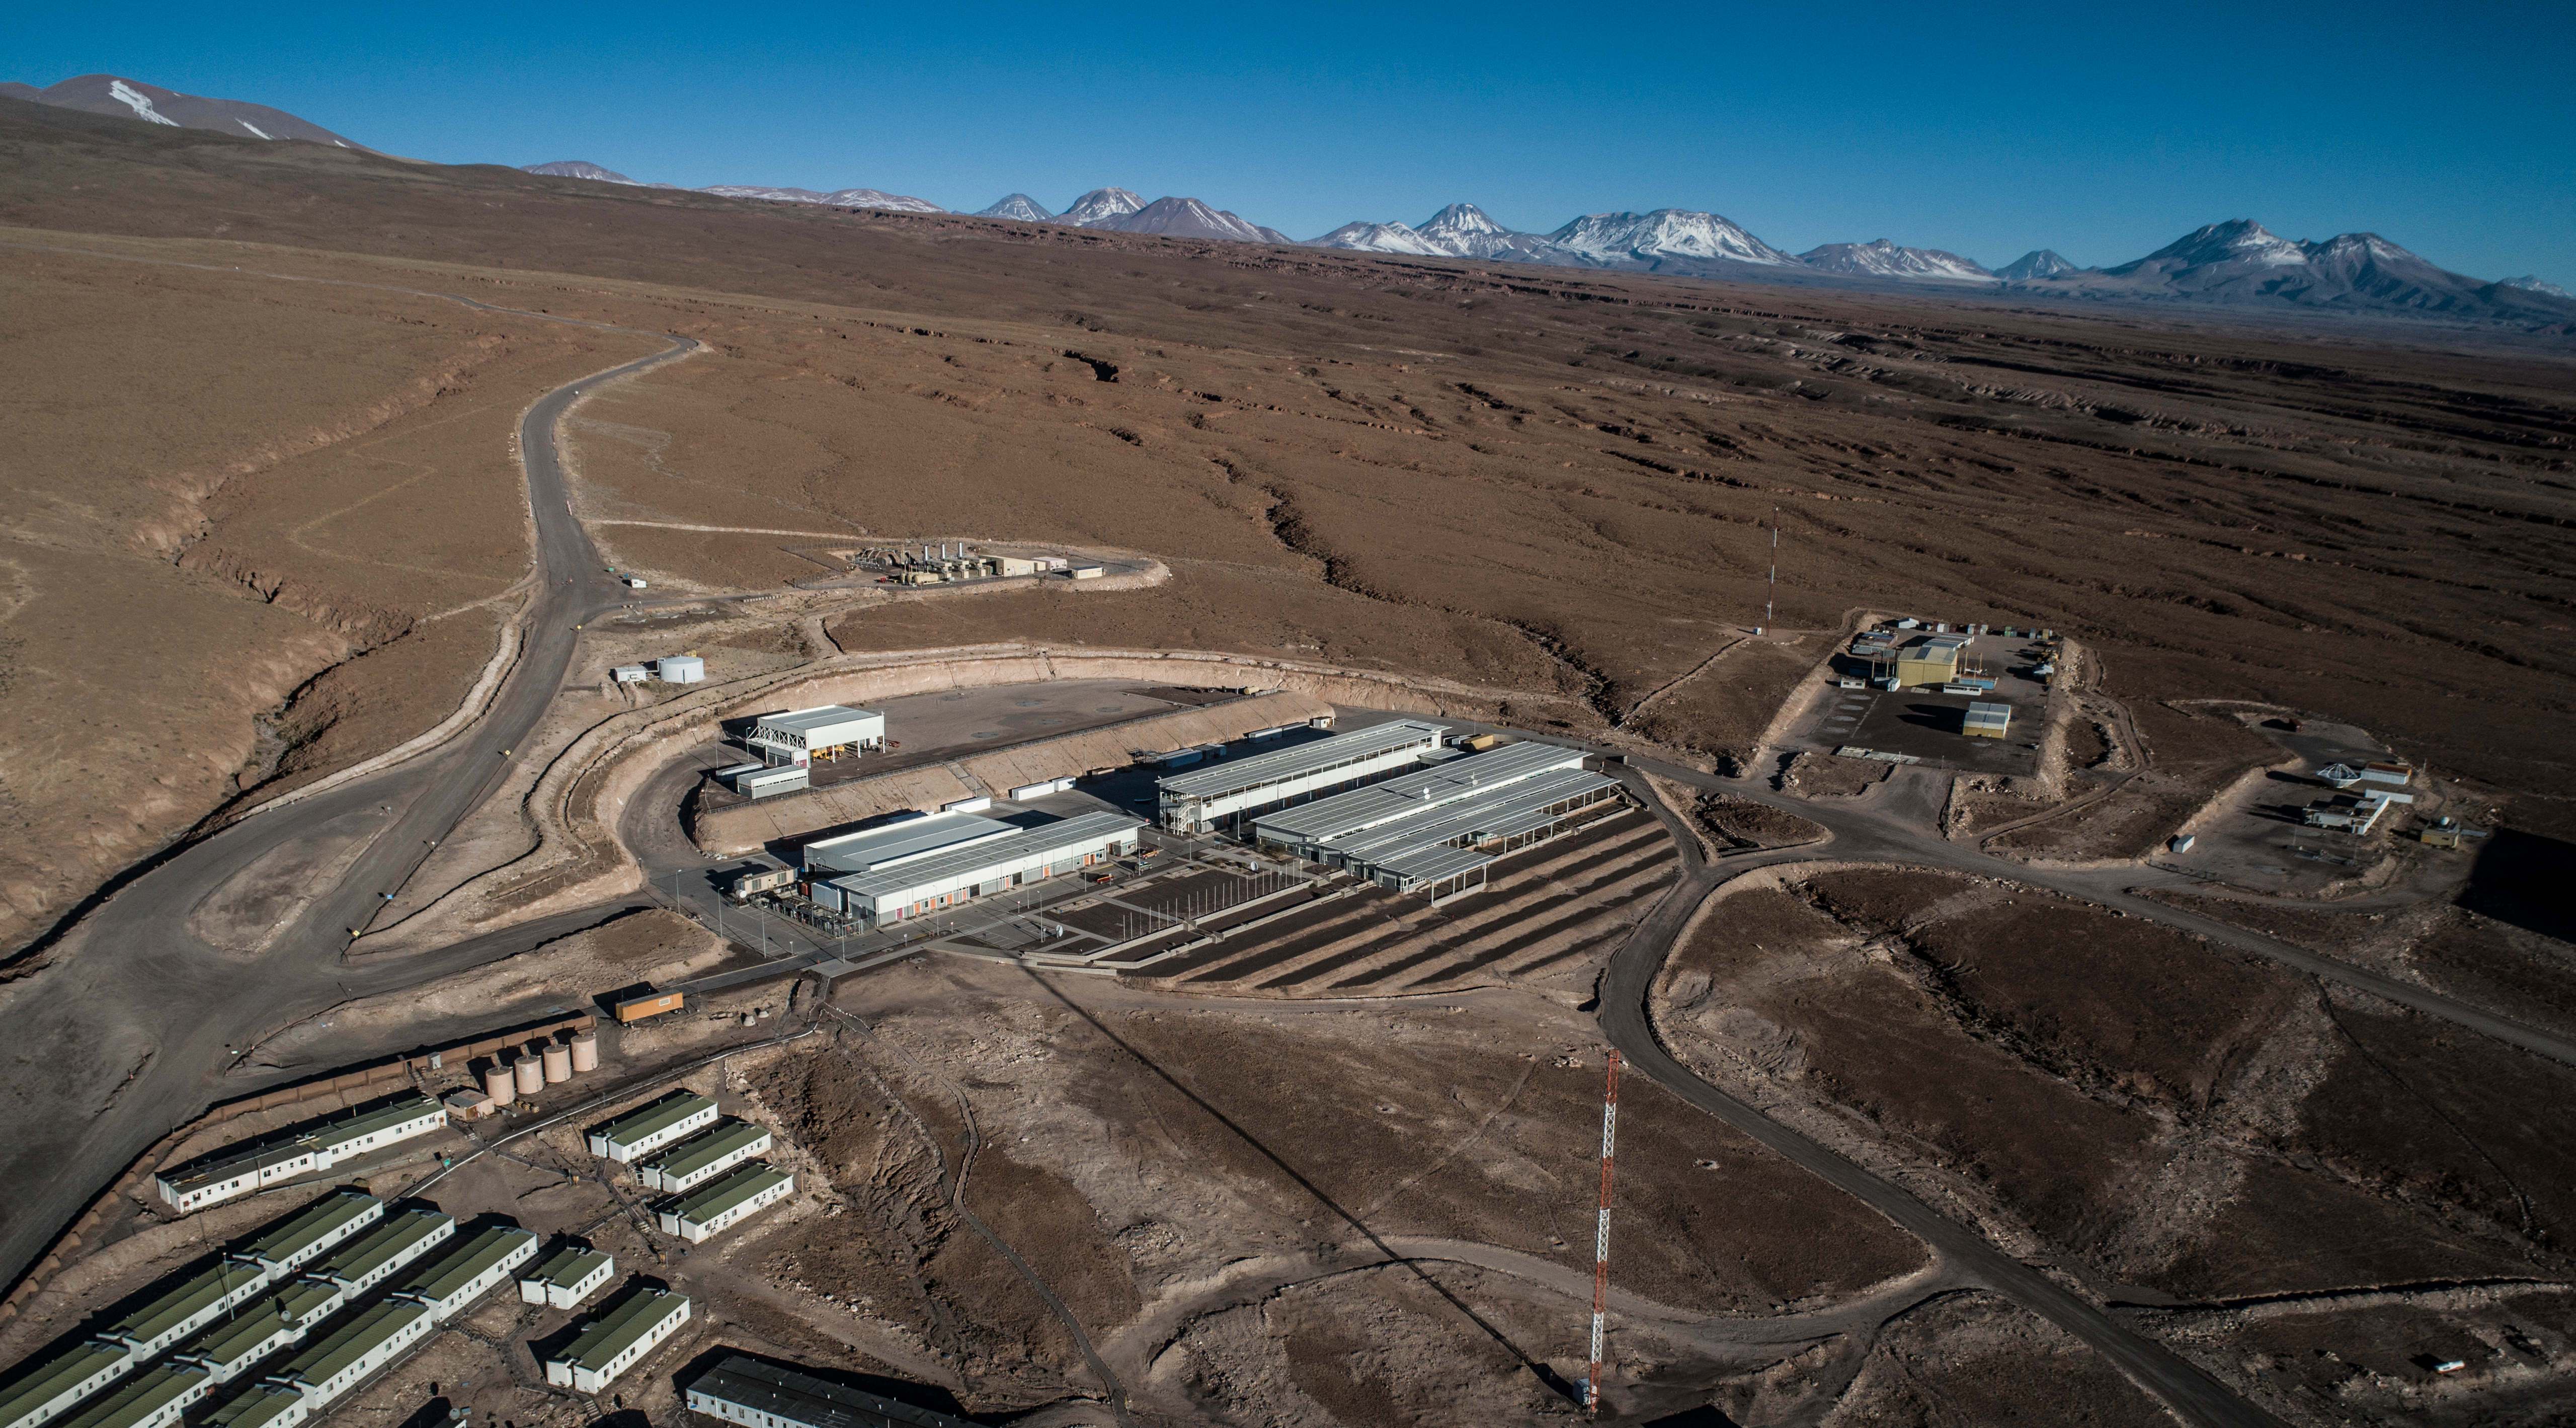

ALMA shutdown due to the Covid-19 pandemic in 2020

ALMA shutdown due to the Covid-19 pandemic in 2020. A Caretaking Team was in charge of guarding the observatory. A drone registered this images, accounting for the solitude of the ALMA base camp (OSF) and the antennas in the Chajnantor Plateau.

Credit: Ariel Marinkovic – X-CAM-ALMA (ESO/NAOJ/NRAO)